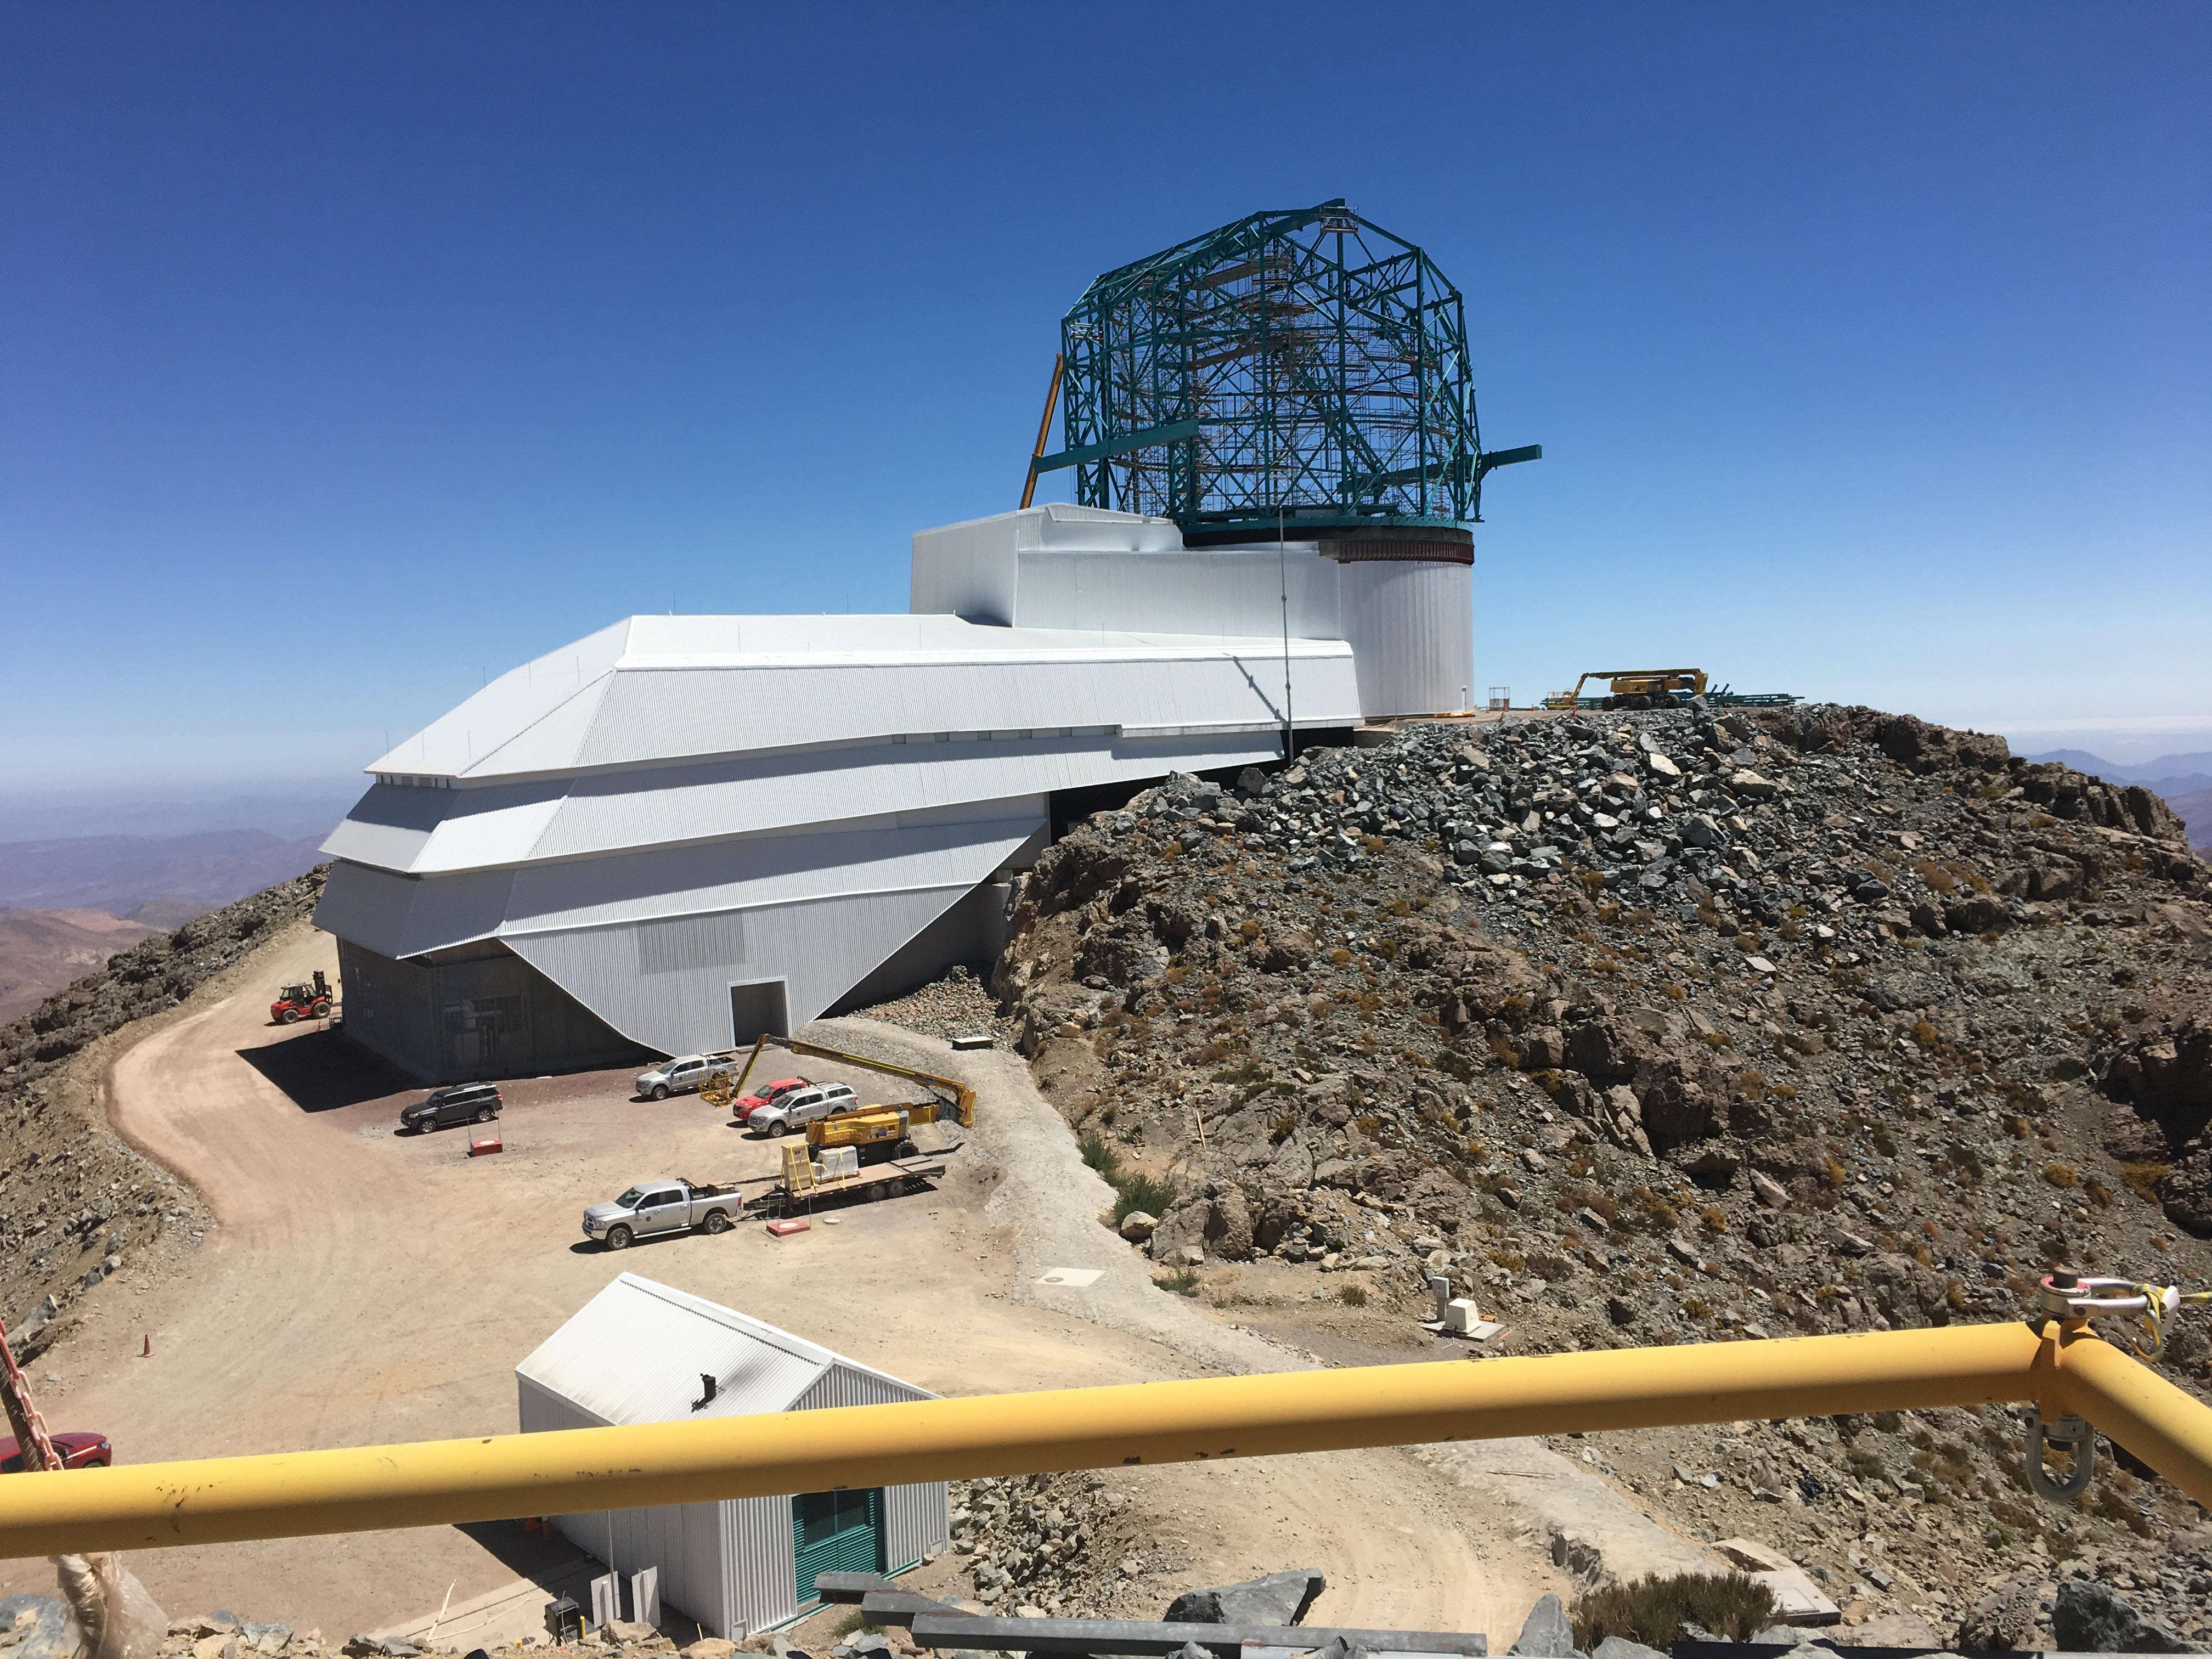

LSST Summit Facility

View form Auxiliary Telescope site.

Credit: B Shoening/Rubin Observatory/NSF/AURA